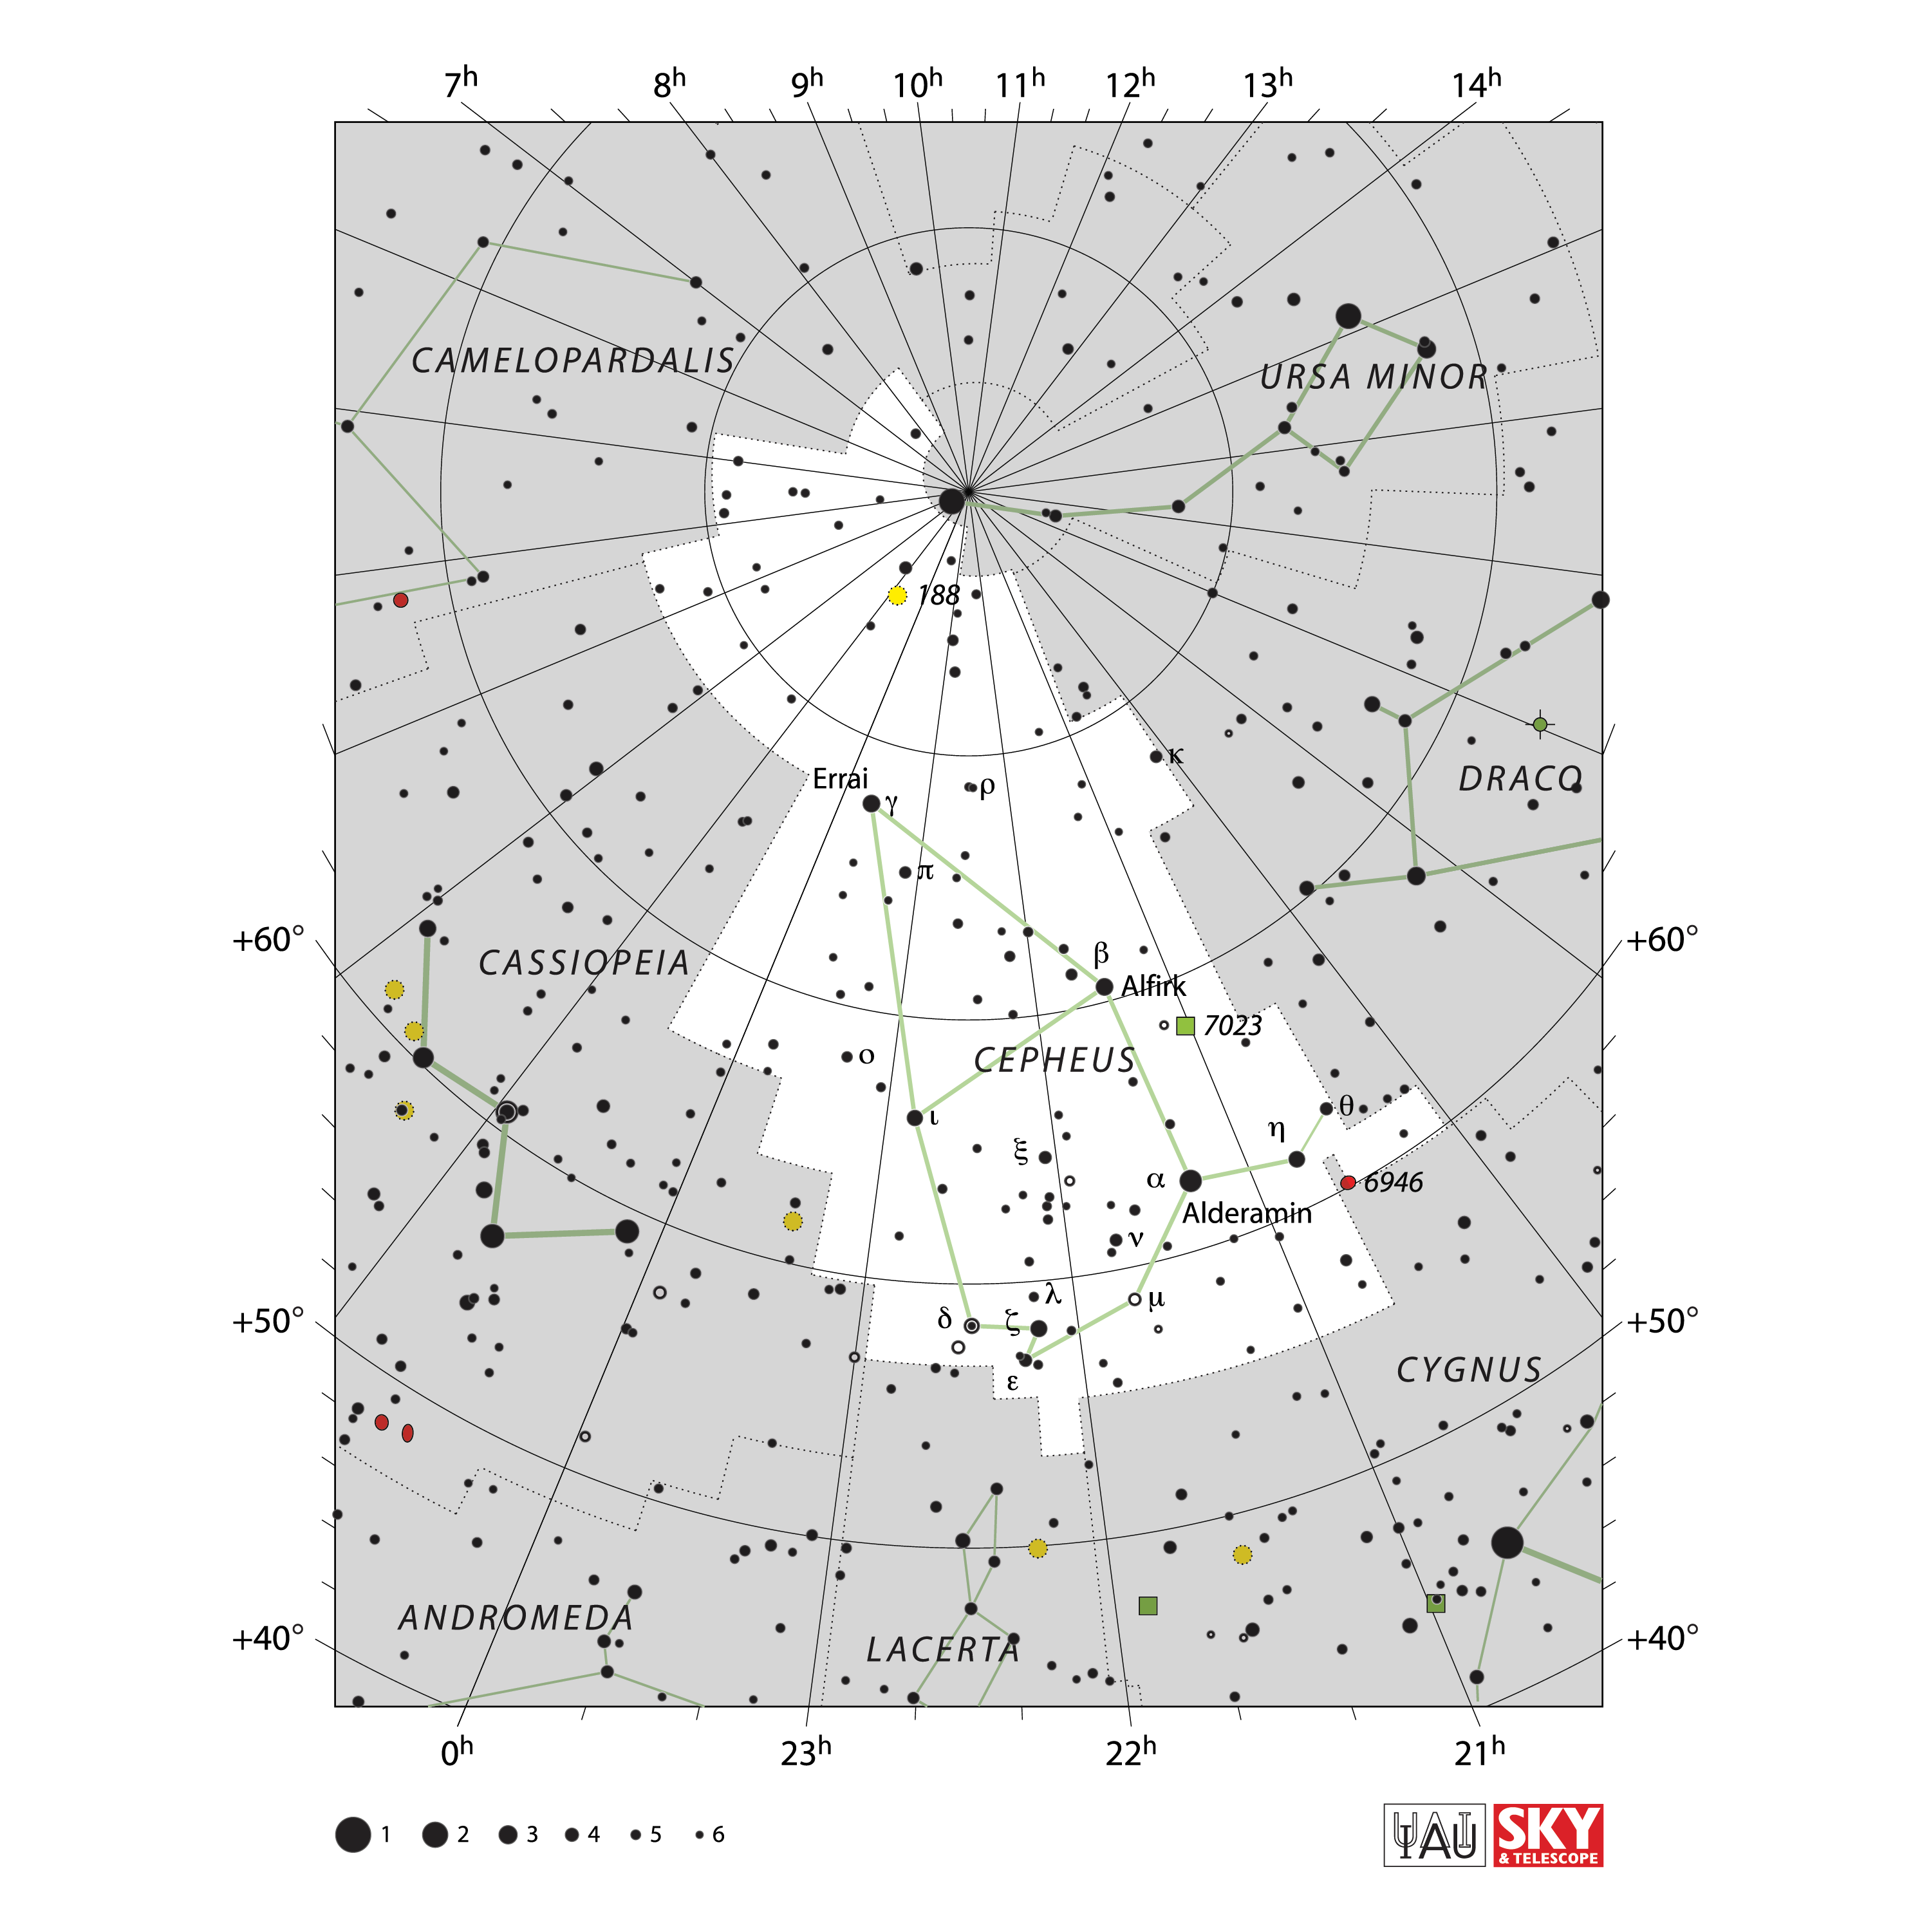

Cepheus

Credit: IAU and Sky & Telescope